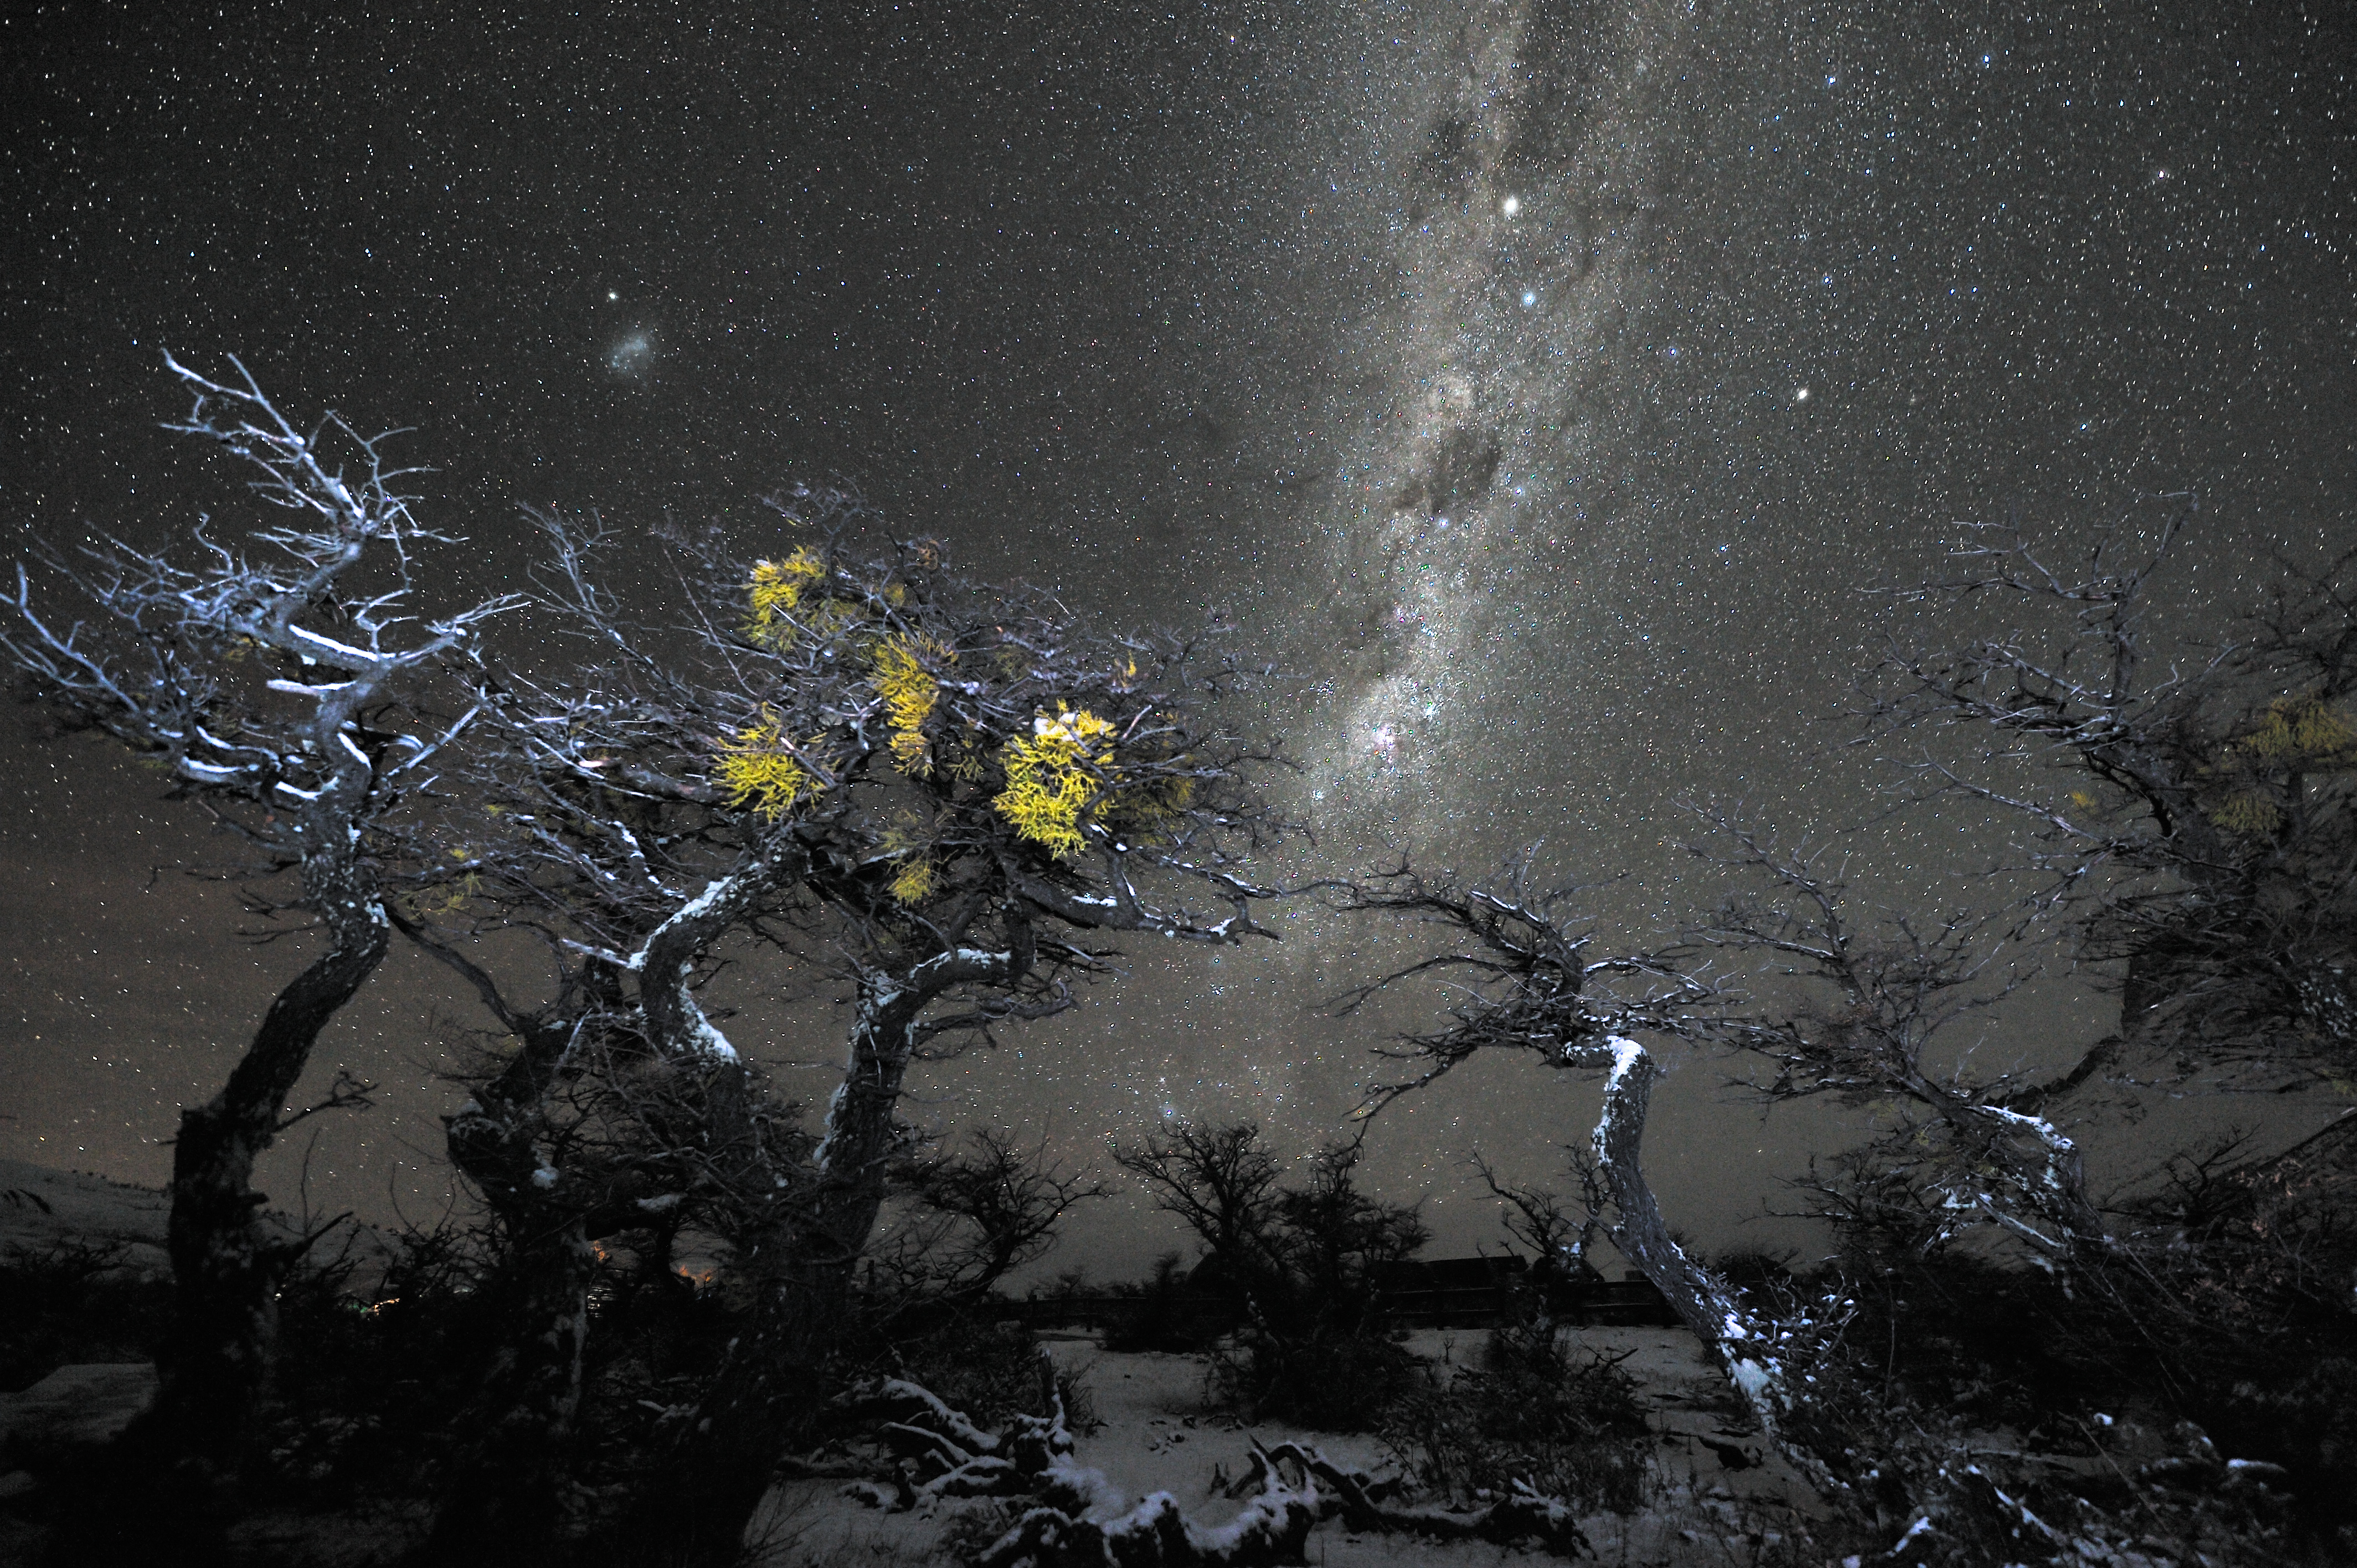

Winter starry landscape

Snow-covered trees under a magnificent night sky, at Torres del Paine National Park, Southern Patagonia (Chile´s XII Region). The two brightest stars in the prominent Milky Way band are Alpha (above) and Beta (below) Centauri. A bit lower on the right, the globular cluster Omega Centauri is spotted, while the Small Magellanic Cloud, together with the globular cluster 47 Tucanae are visible on the left, above the trees. Chile's magnificent desert skies are renowned for their clarity. Also in other parts of this long country conditions for star gazing can be phenomenal.

Credit: G. Hüdepohl (atacamaphoto.com)/ESO